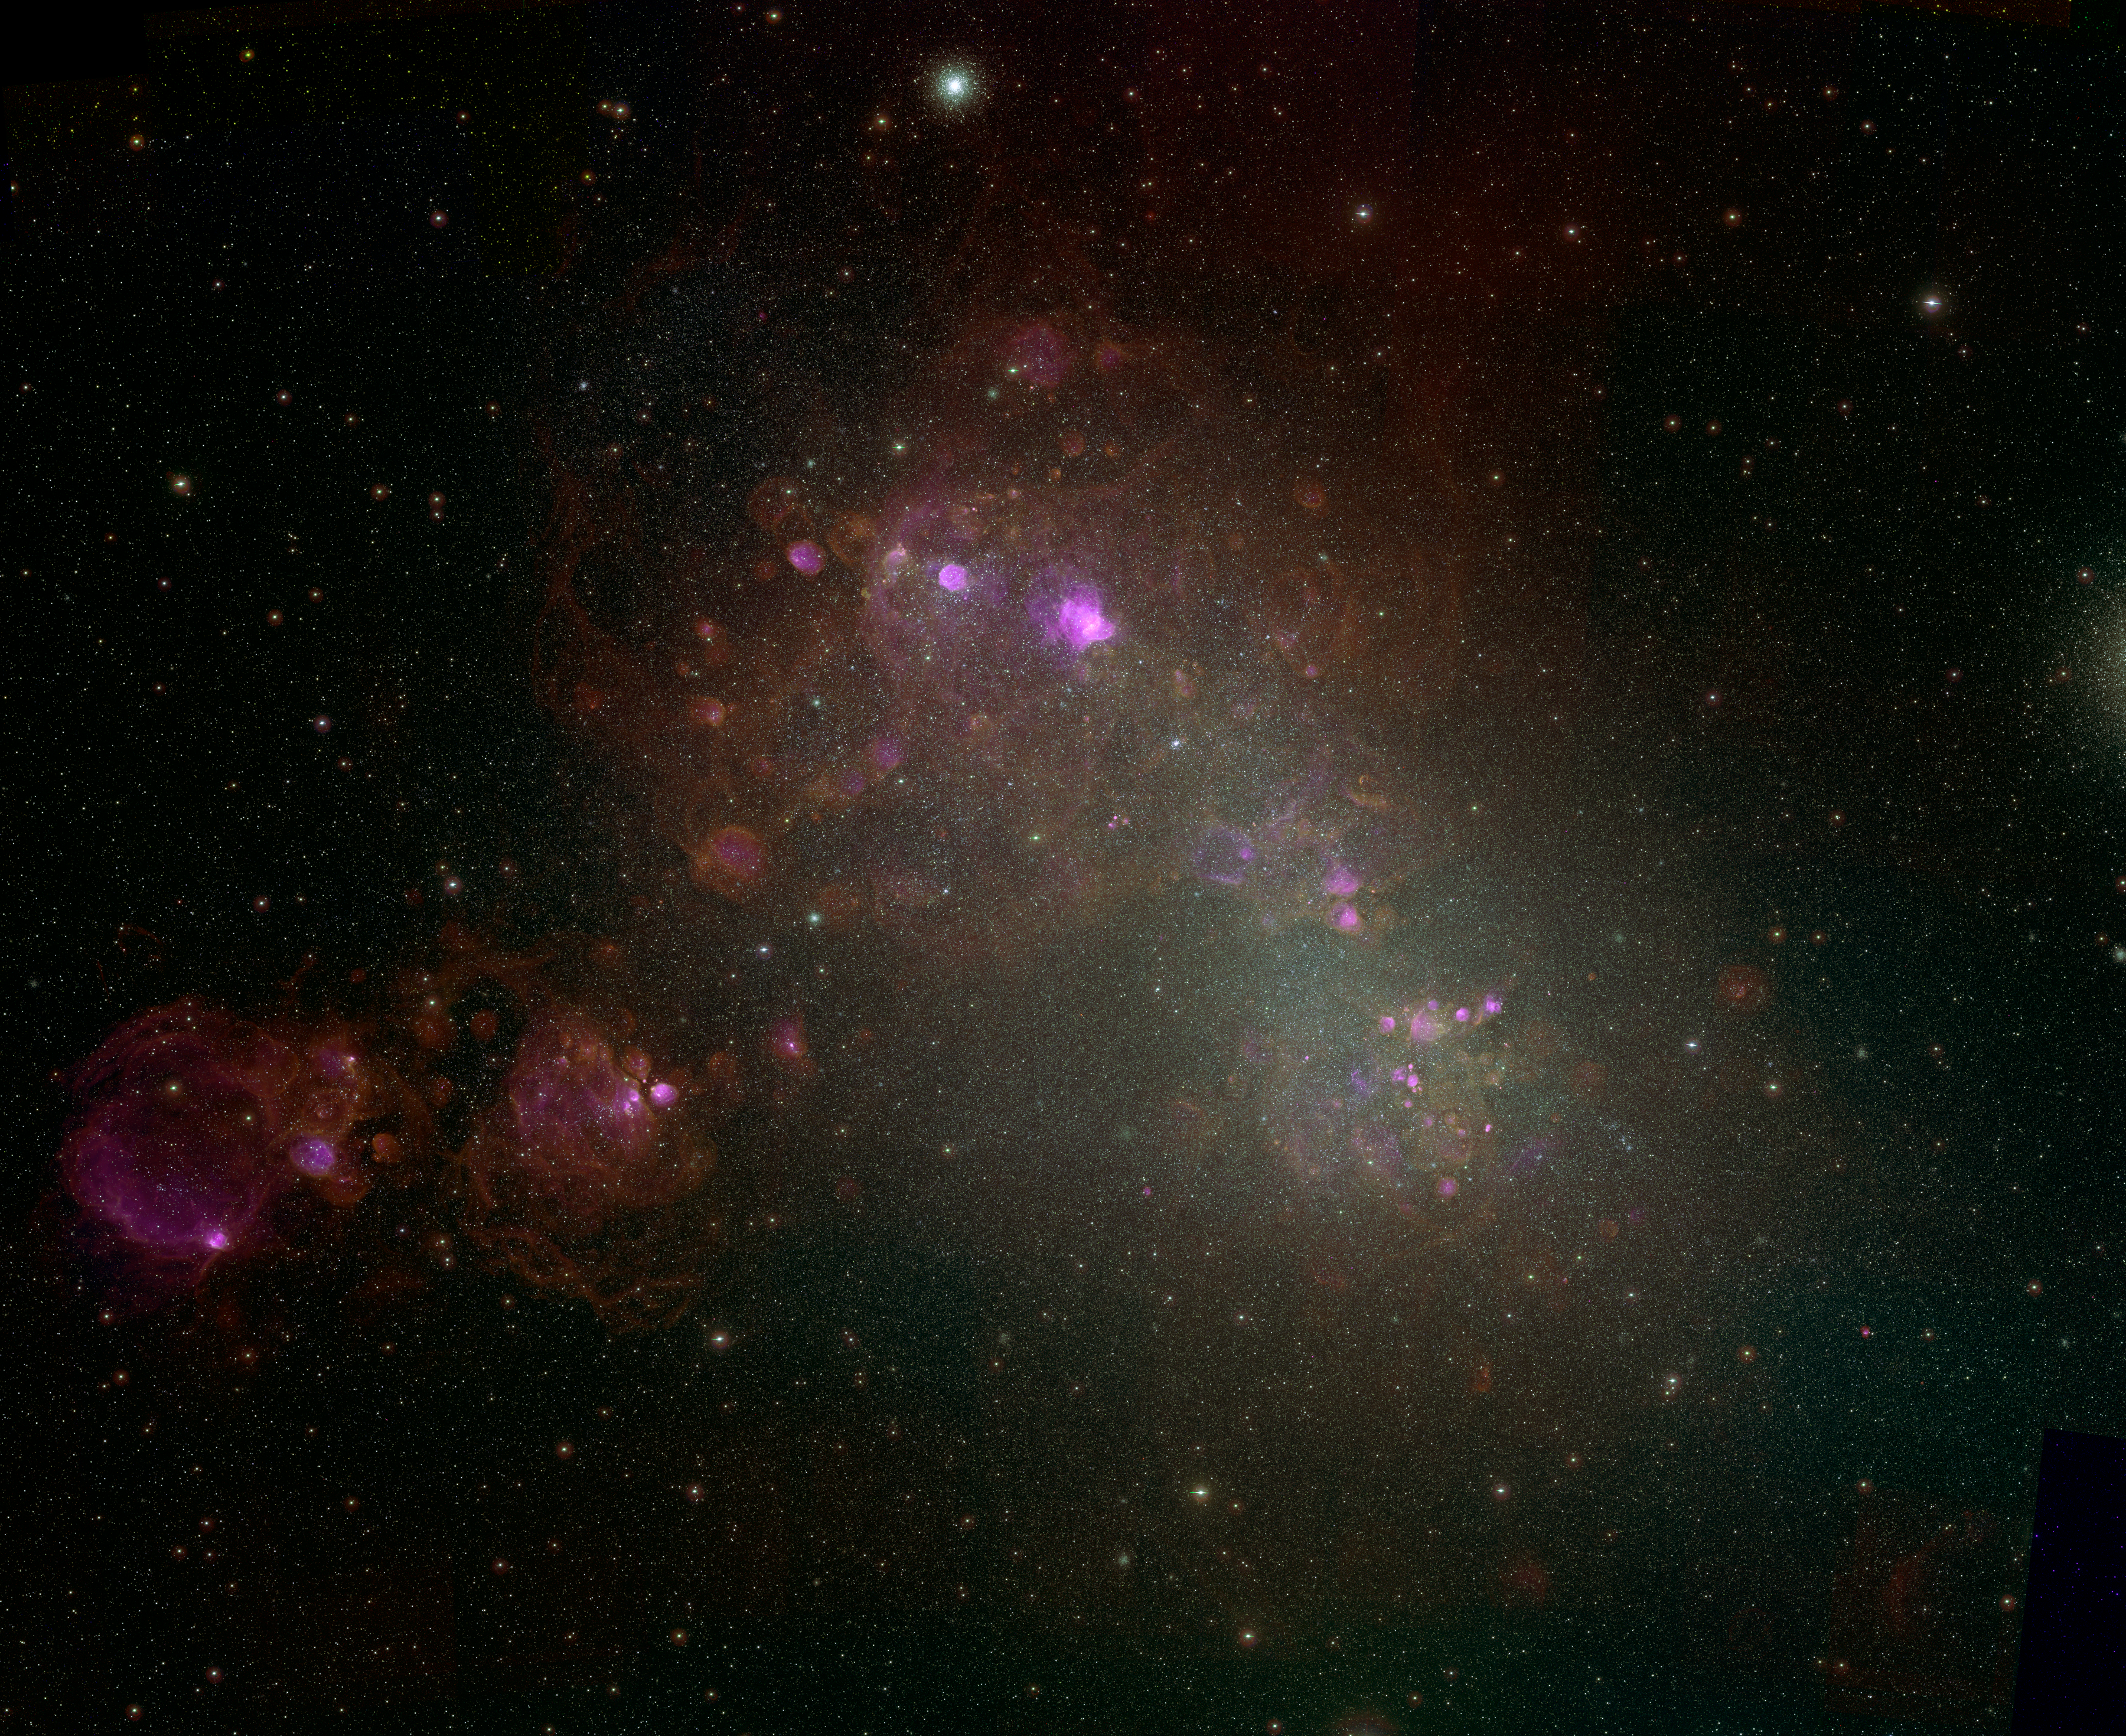

Small Magellanic Cloud

The glowing gas of the interstellar medium (ISM) is the breeding ground for the formation of new stars, and the cemetery where the ashes of dead stars ultimately return. A team led by astronomers from the National Optical Astronomy Observatory (NOAO) has conducted a new study called the Magellanic Cloud Emission Line Survey (MCELS) that focused expressly on the ISM in the Large Magellanic Cloud and Small Magellanic Cloud—the nearest major galaxies to the Milky Way. More than 500 individual images from MCELS have been assembled into this large mosaic of the Small Magellanic Cloud, released to the public in Washington, DC, in January 2006 at the annual meeting of the American Astronomical Society. See also NOAO Press Release 06-01.

Credit: F. Winkler/Middlebury College, the MCELS Team, and NOIRLab/NSF/AURA